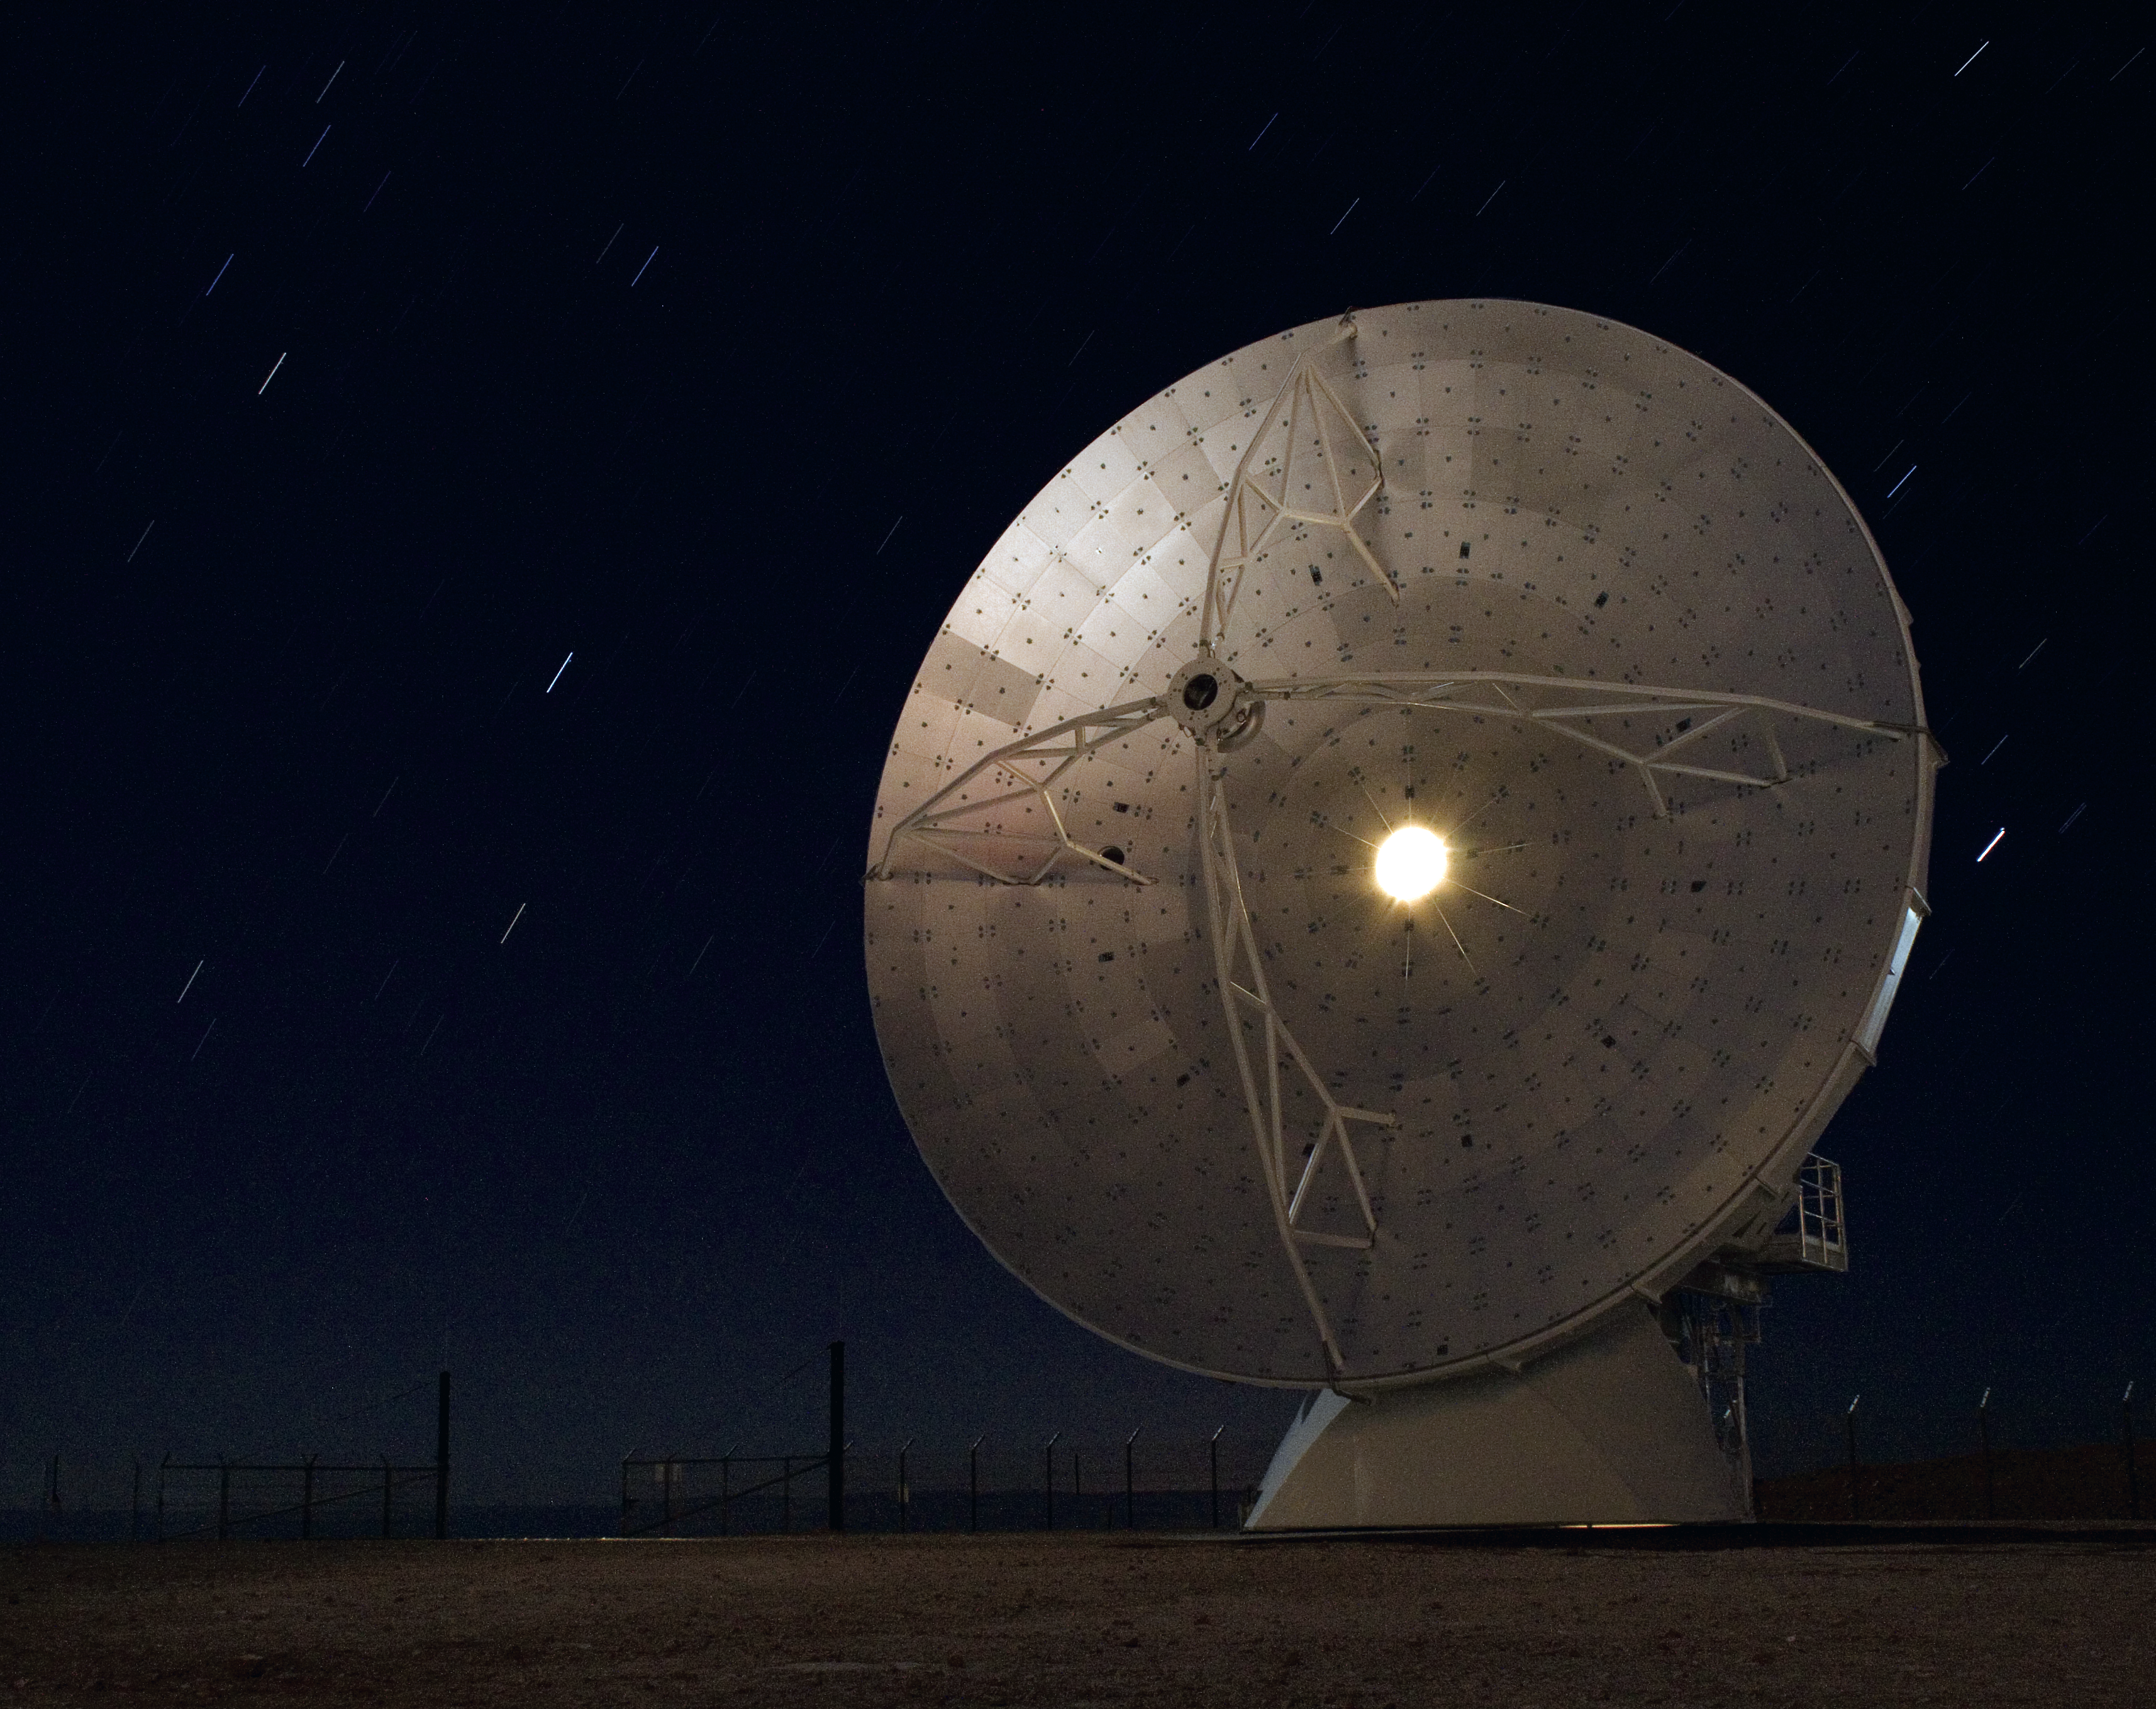

Starry night at ALMA

A long exposure of the first North American antenna for ALMA, with star trails embroidering the crystal-clear sky on the Chajnantor plateau.

Credit: ALMA (ESO/NAOJ/NRAO)